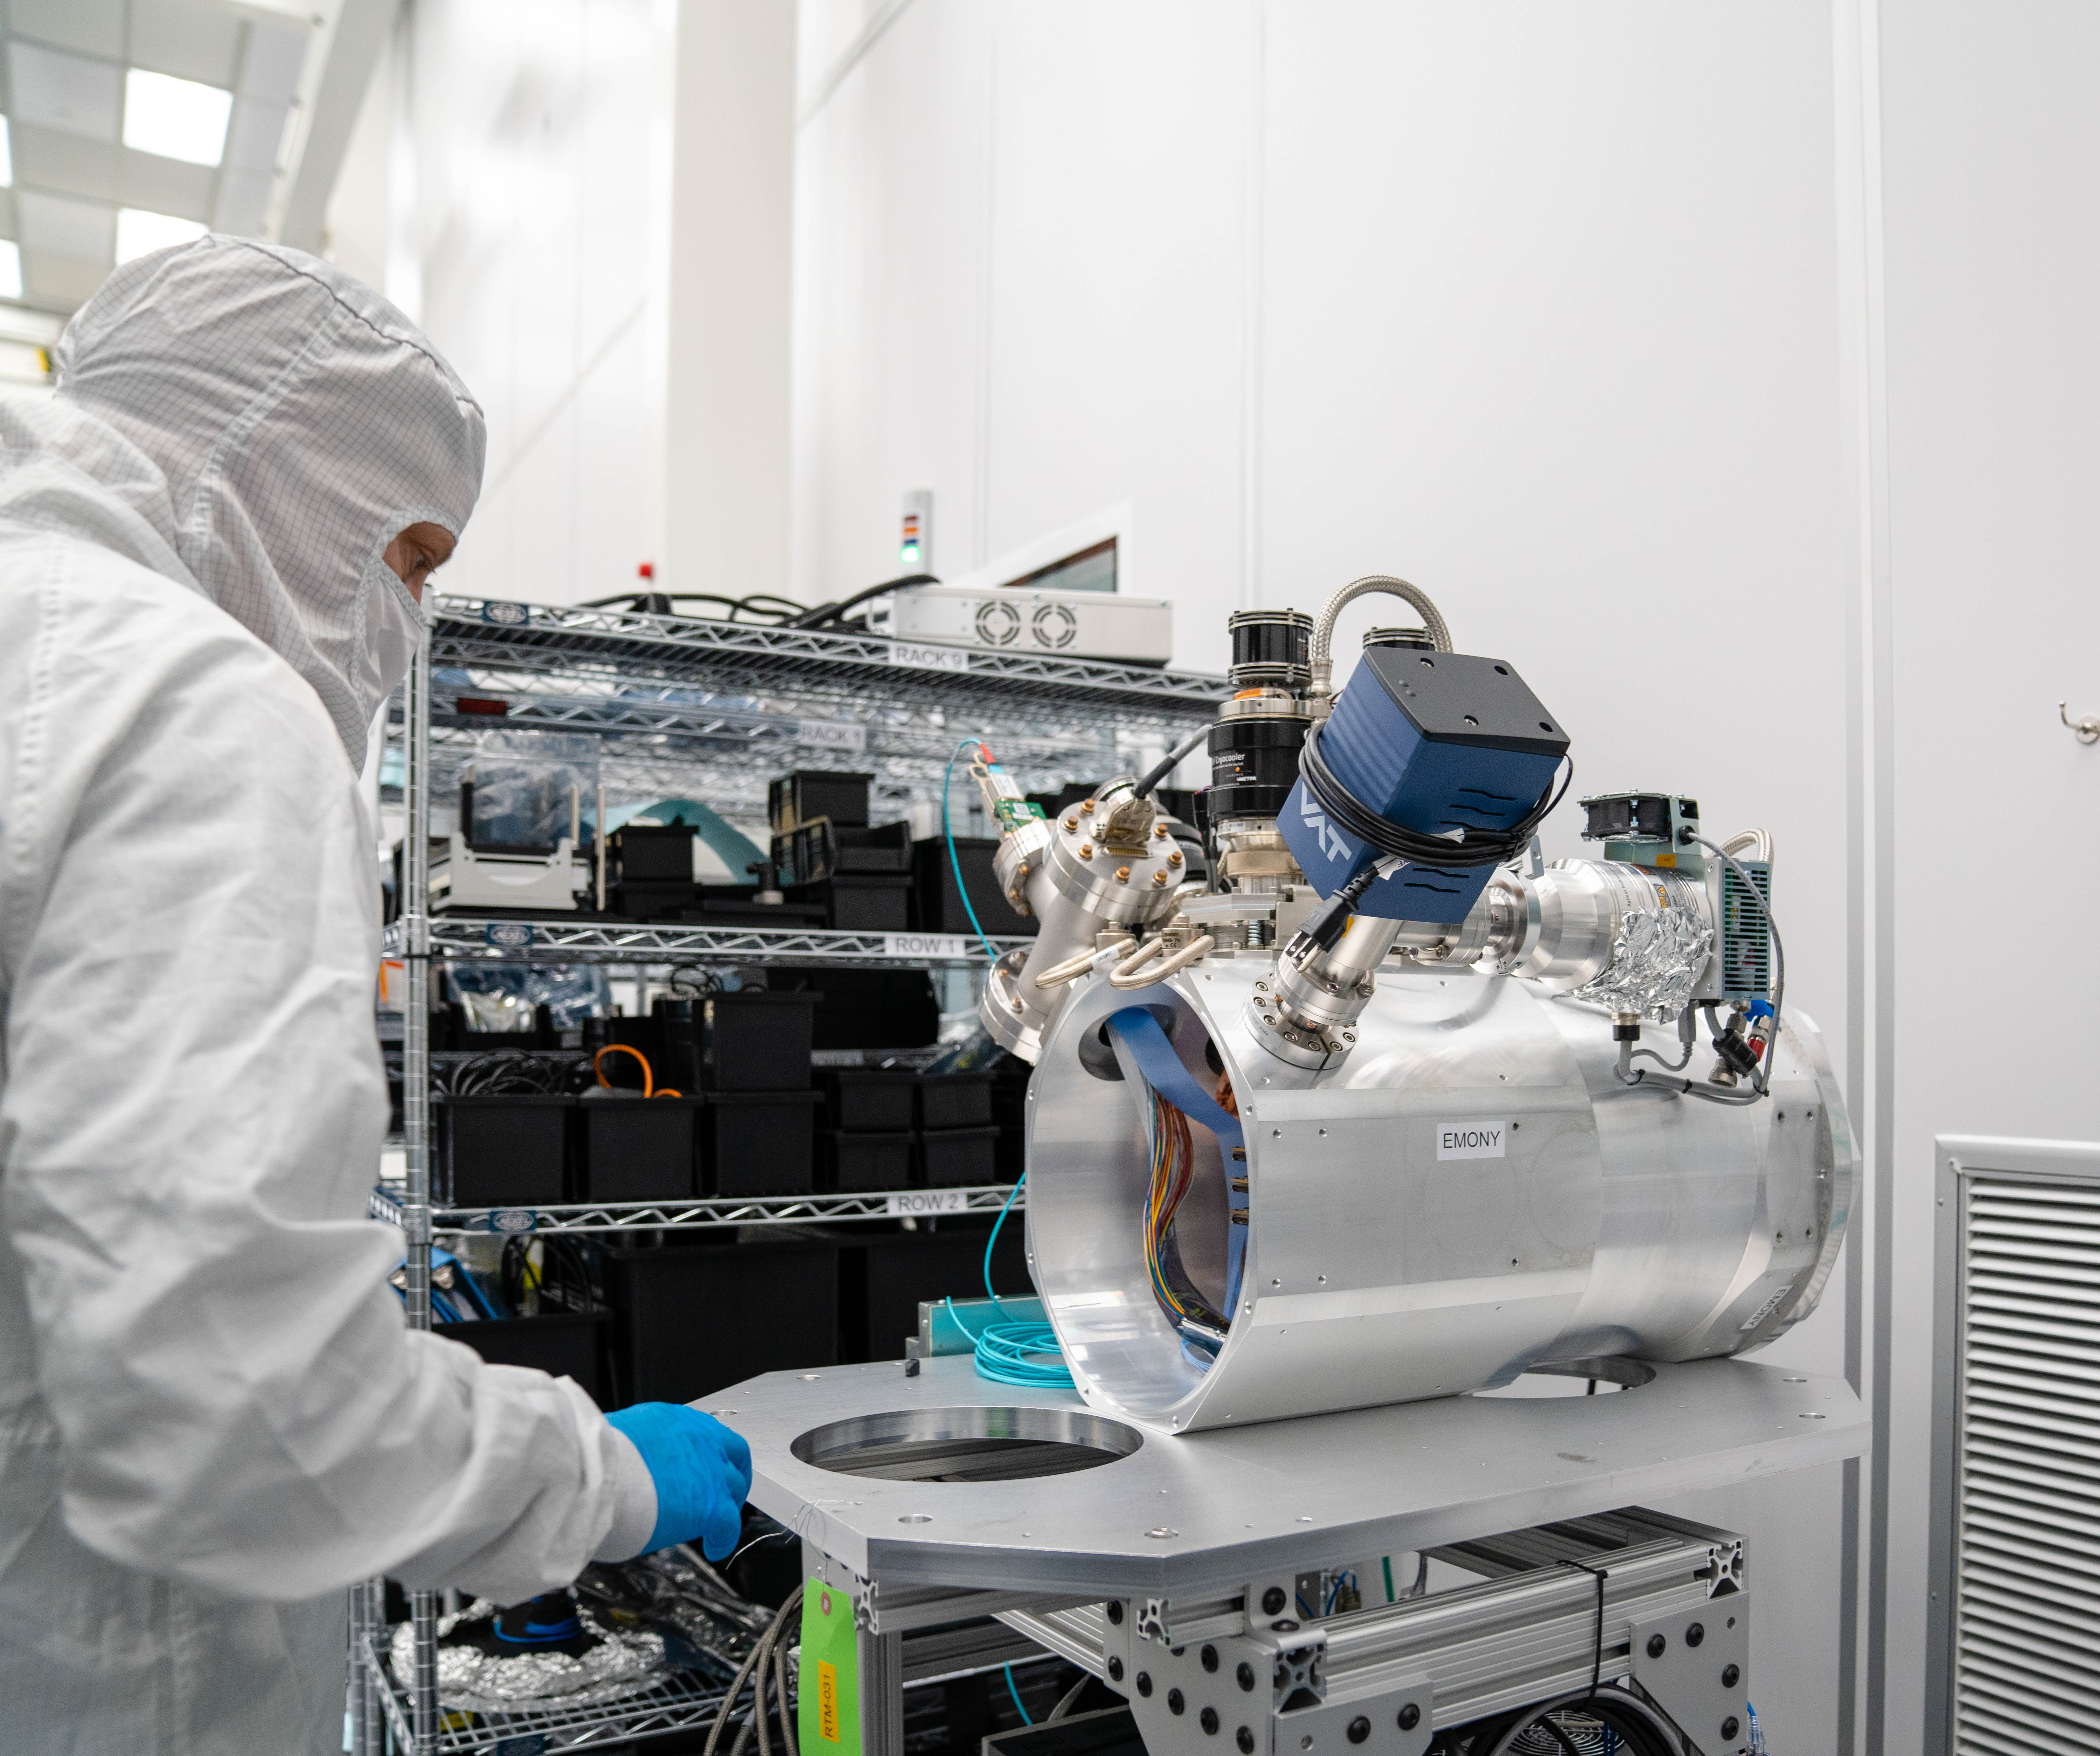

LSST ComCam

At the end of February, members of the LSST Camera Integration and Testing team at SLAC have inserted a raft of nine imaging sensors into the body of the LSST Commissioning Camera (ComCam). This miniature version of the LSST camera will be used for commissioning the telescope systems.

Credit: Farrin Abbott/SLAC National Accelerator Laboratory